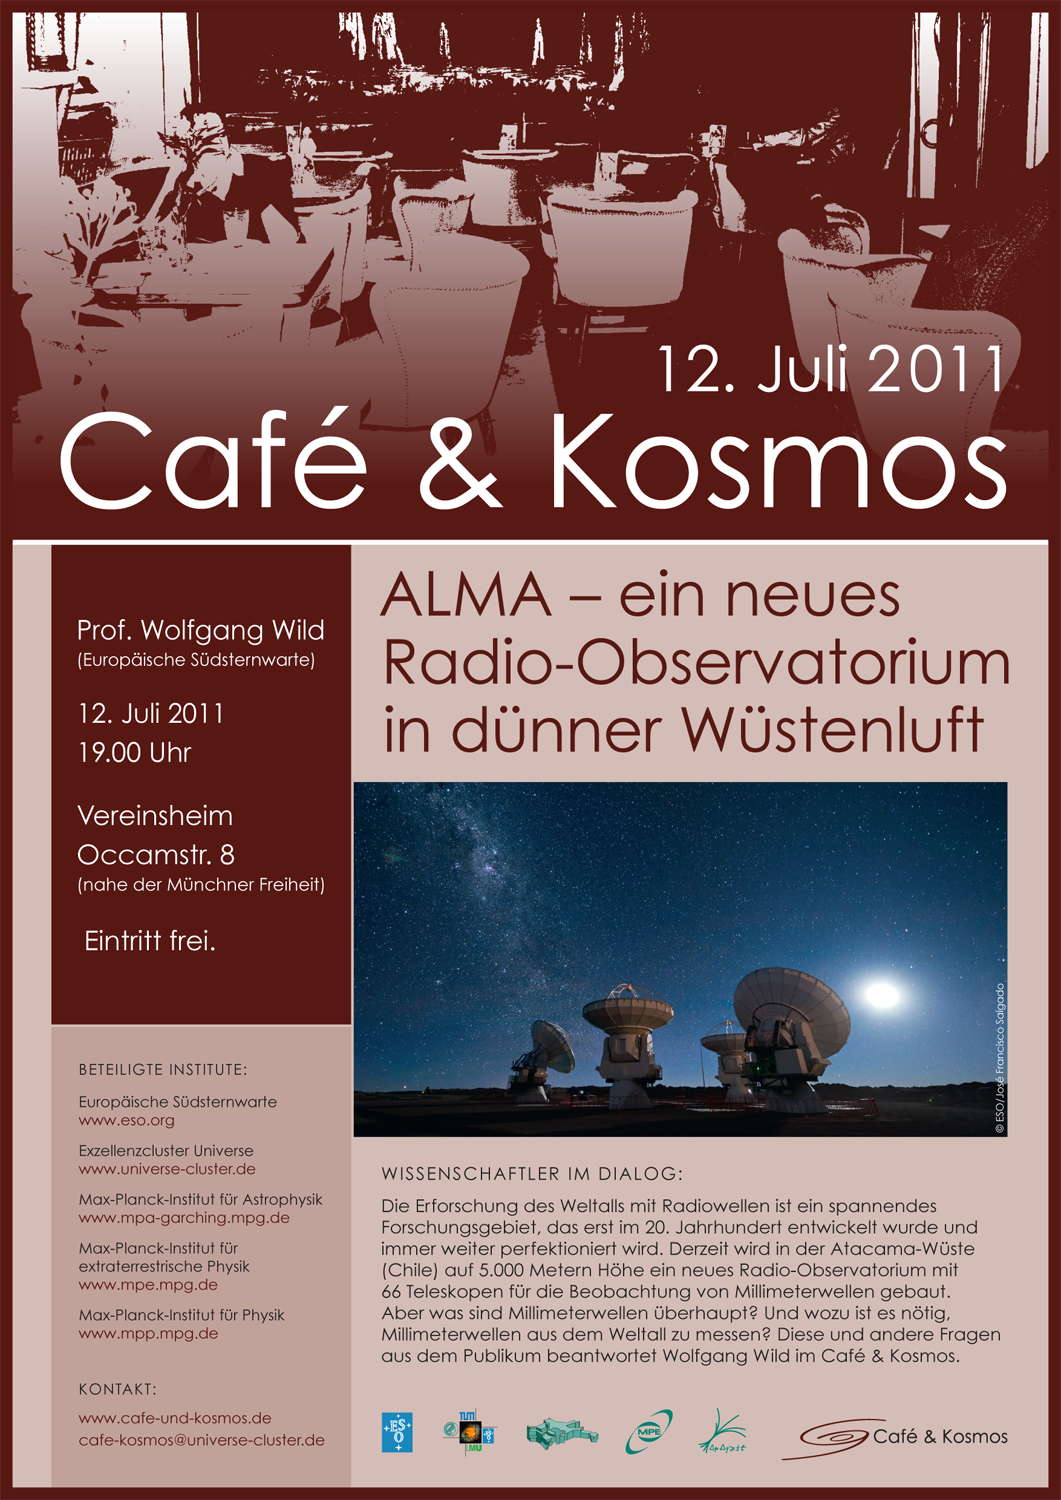

Poster: Café & Kosmos 12 July 2011

Credit: ESO